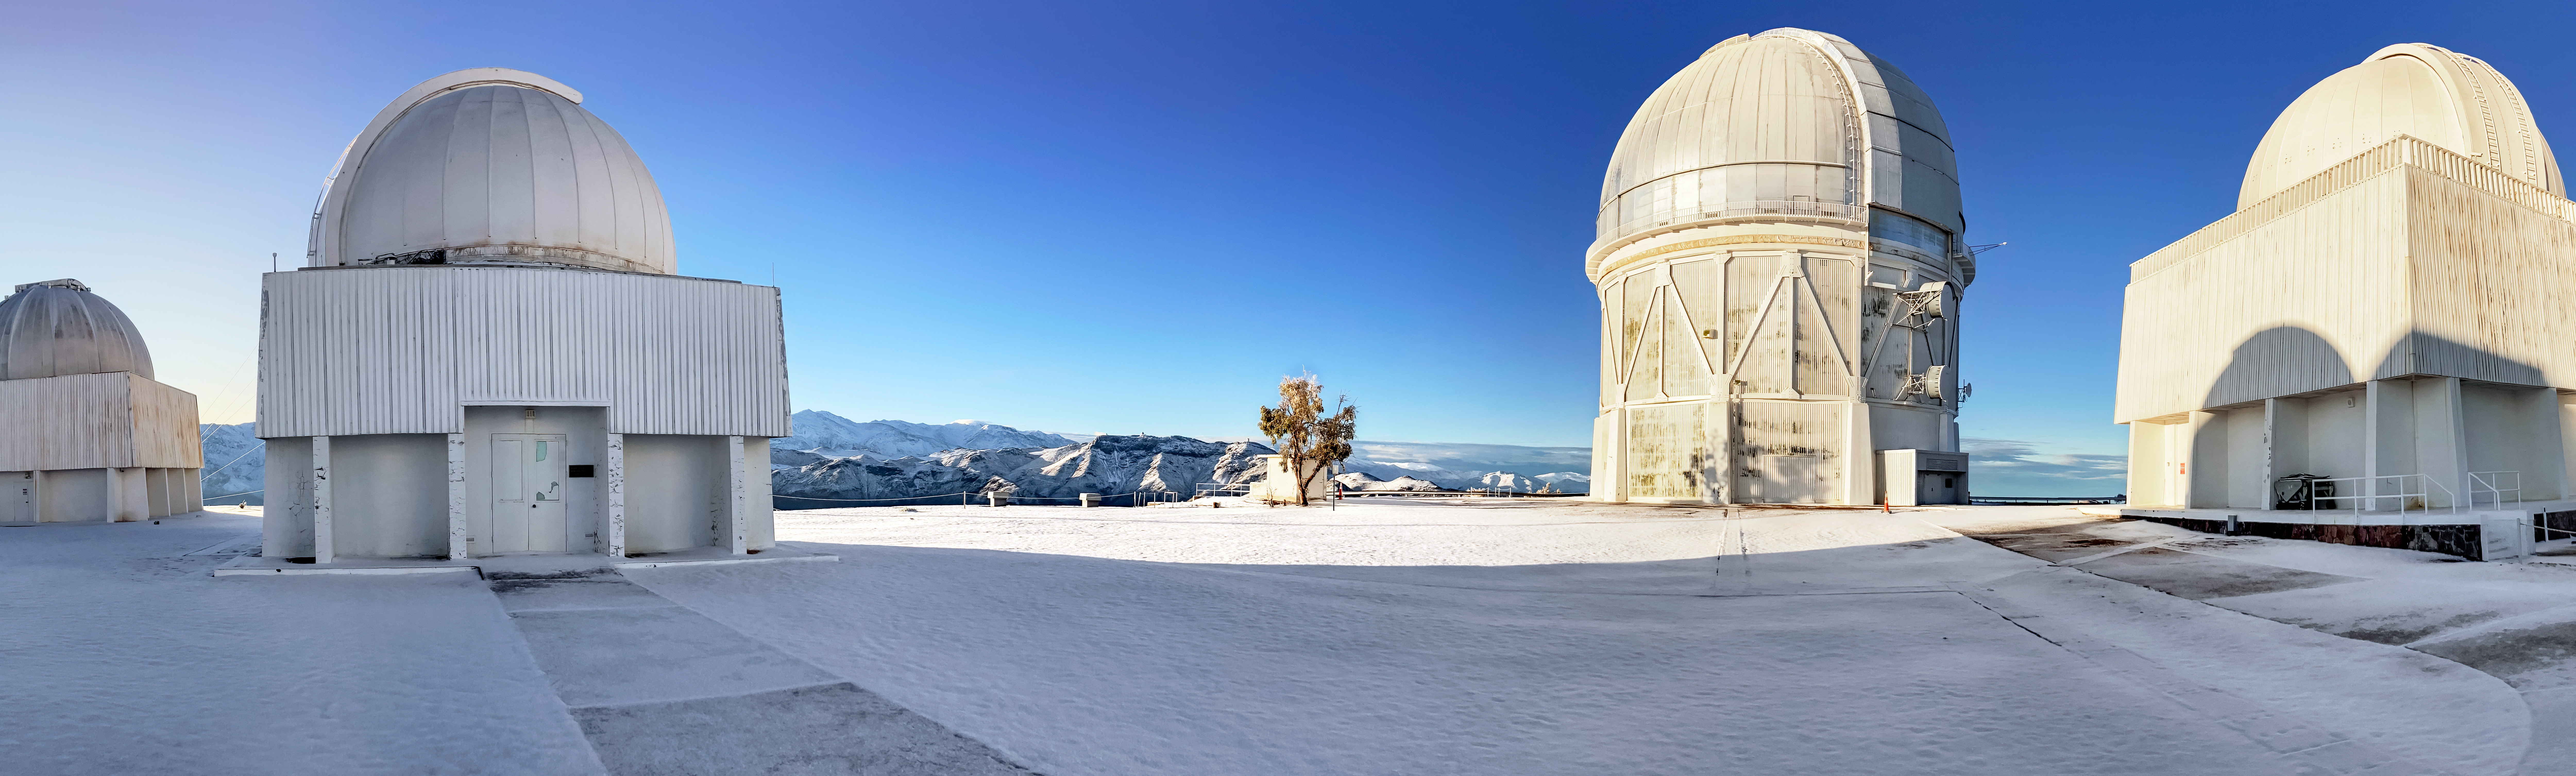

Snow at Cerro Tololo Inter-American Observatory

Snow falls at Cerro Tololo Inter-American Observatory (CTIO), blanketing the ground in white around (from left to right) the SMARTS 1.0-meter Telescope, the Curtis Schmidt Telescope, the Víctor M. Blanco 4-meter Telescope and the SMARTS 1.5-meter Telescope.

Credit: CTIO/NOIRLab/NSF/AURA/F.Bruno